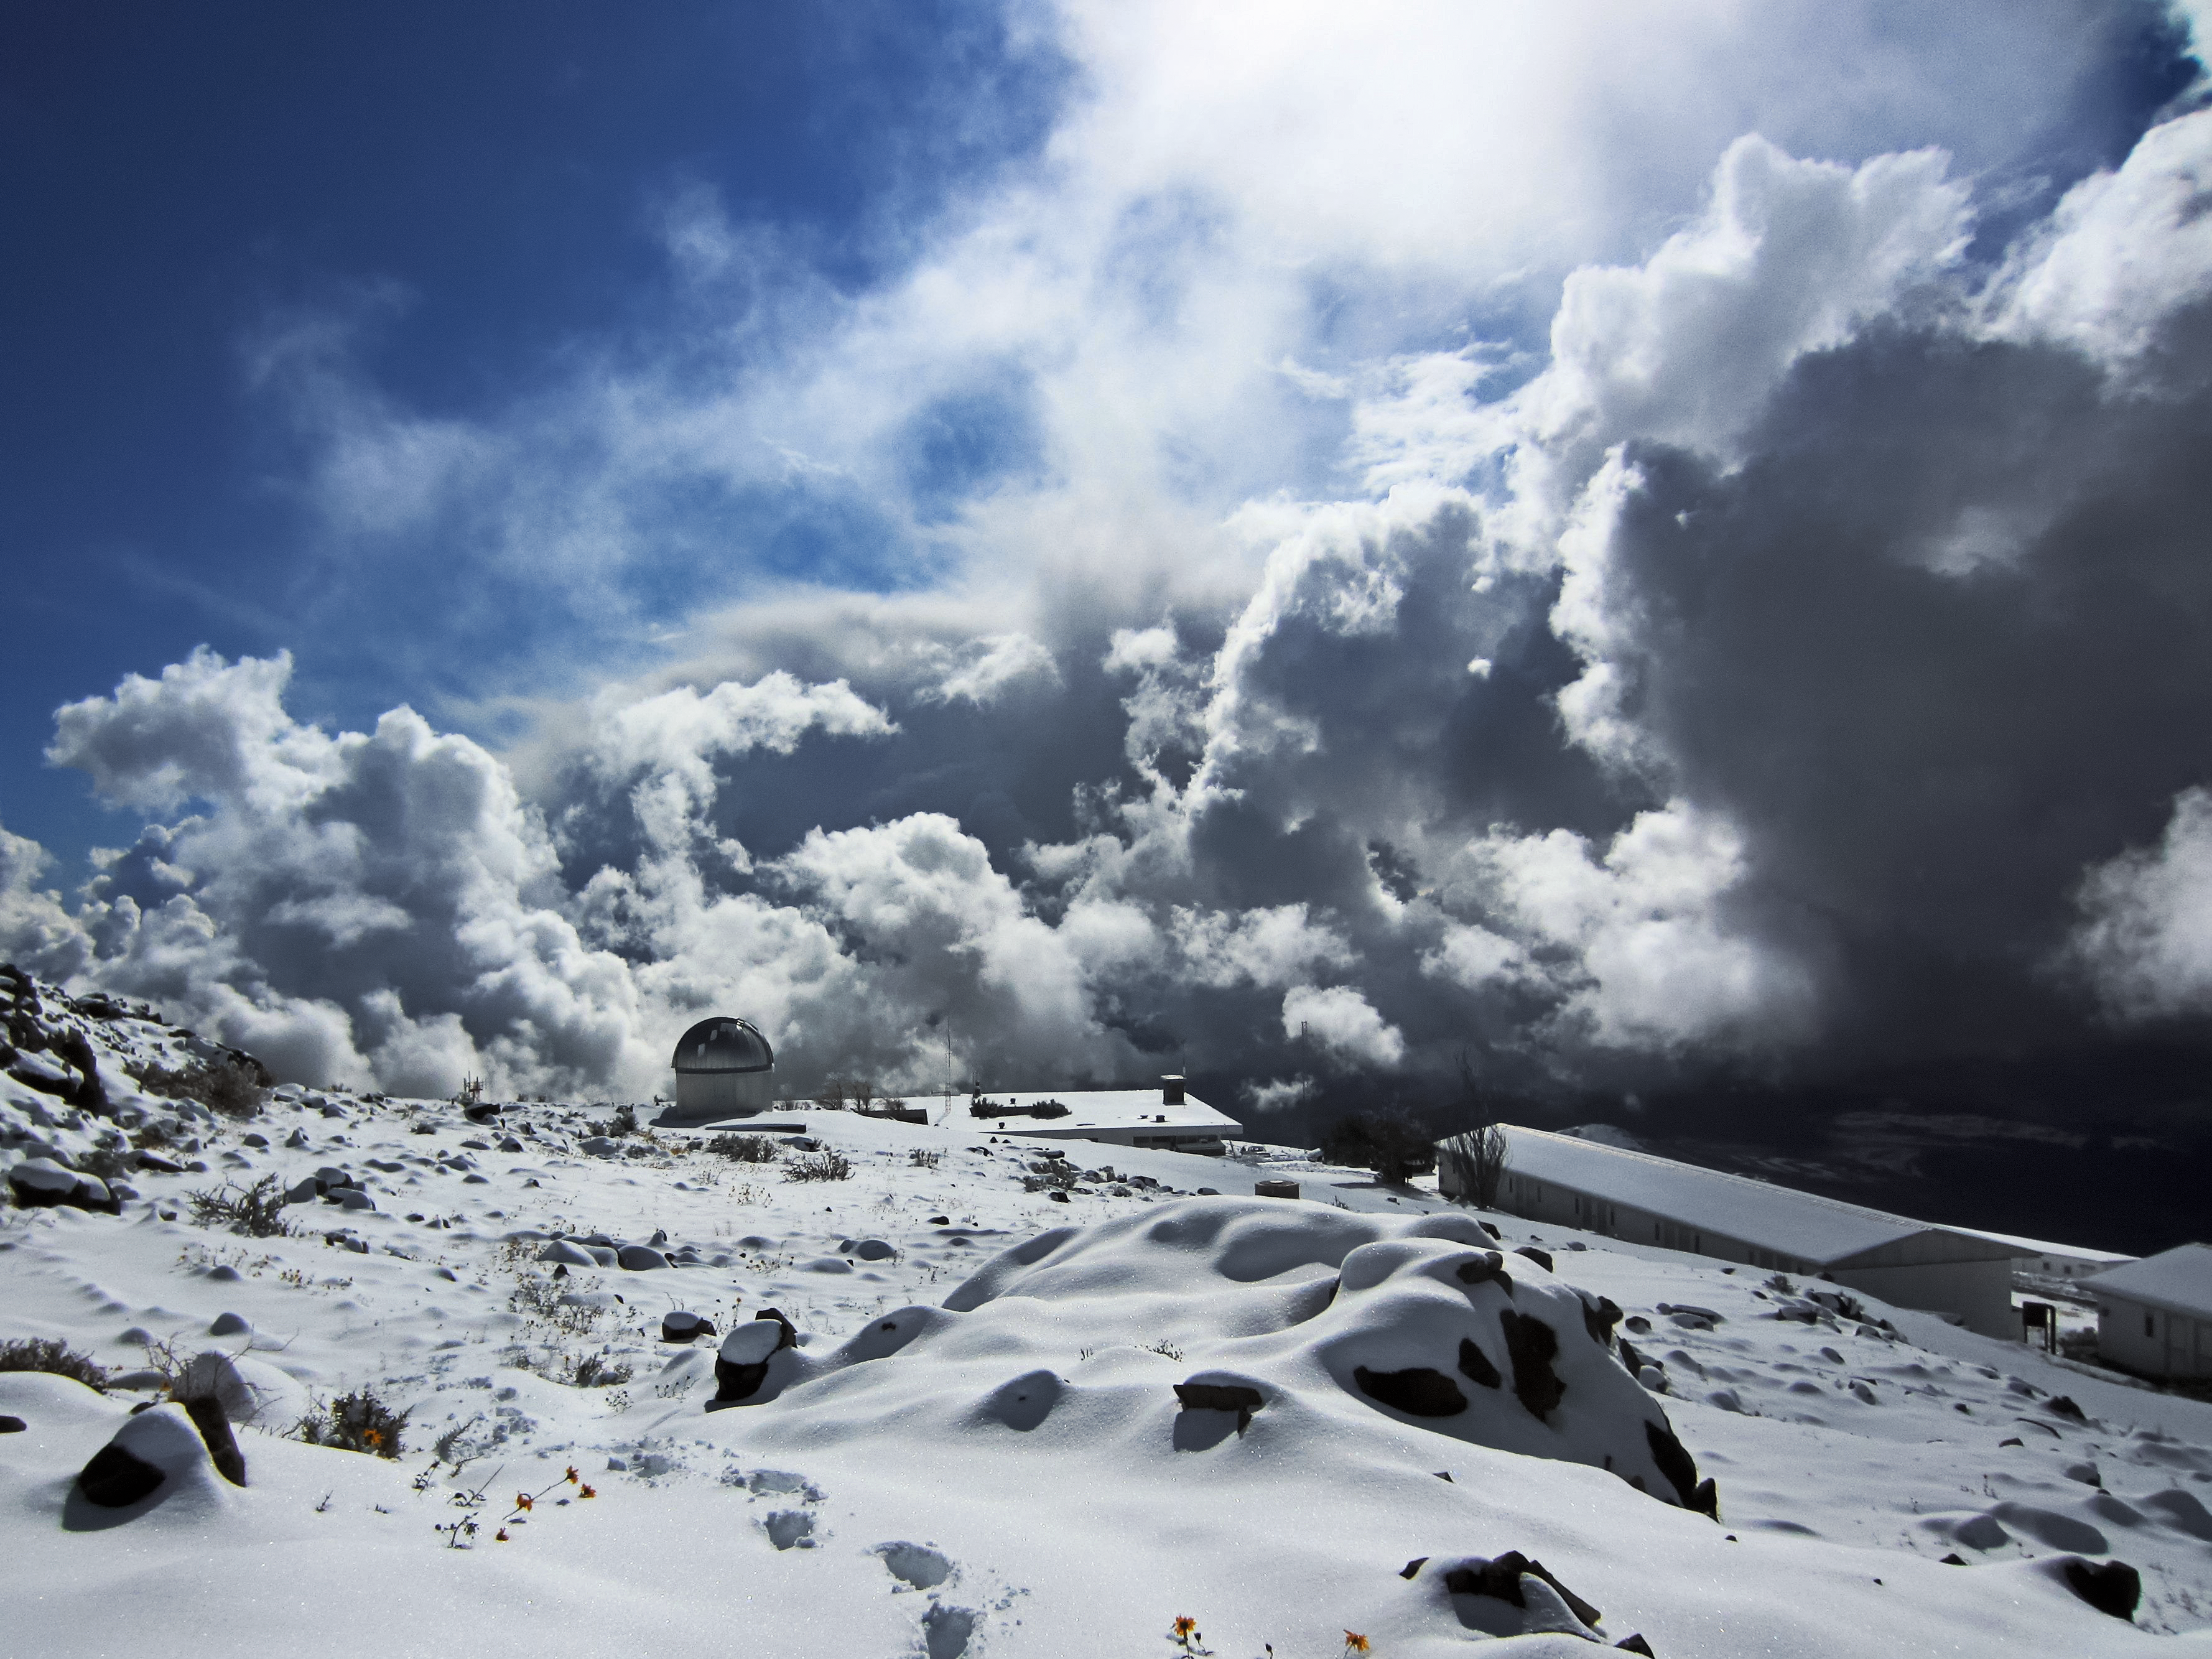

Cloud city

Clouds encircle TRAPPIST–South, the TRAnsiting Planets and PlanetesImals Small Telescope–South, at ESO's La Silla Observatory in a spectacular scene, partially reminiscent of the Bespin Cloud City.

This 60cm telescope, devoted to the study of planetary systems, detects and characterises exoplanets around other stars in addition to studying comets orbiting around the Sun.

Credit: O. Hainaut/ESO